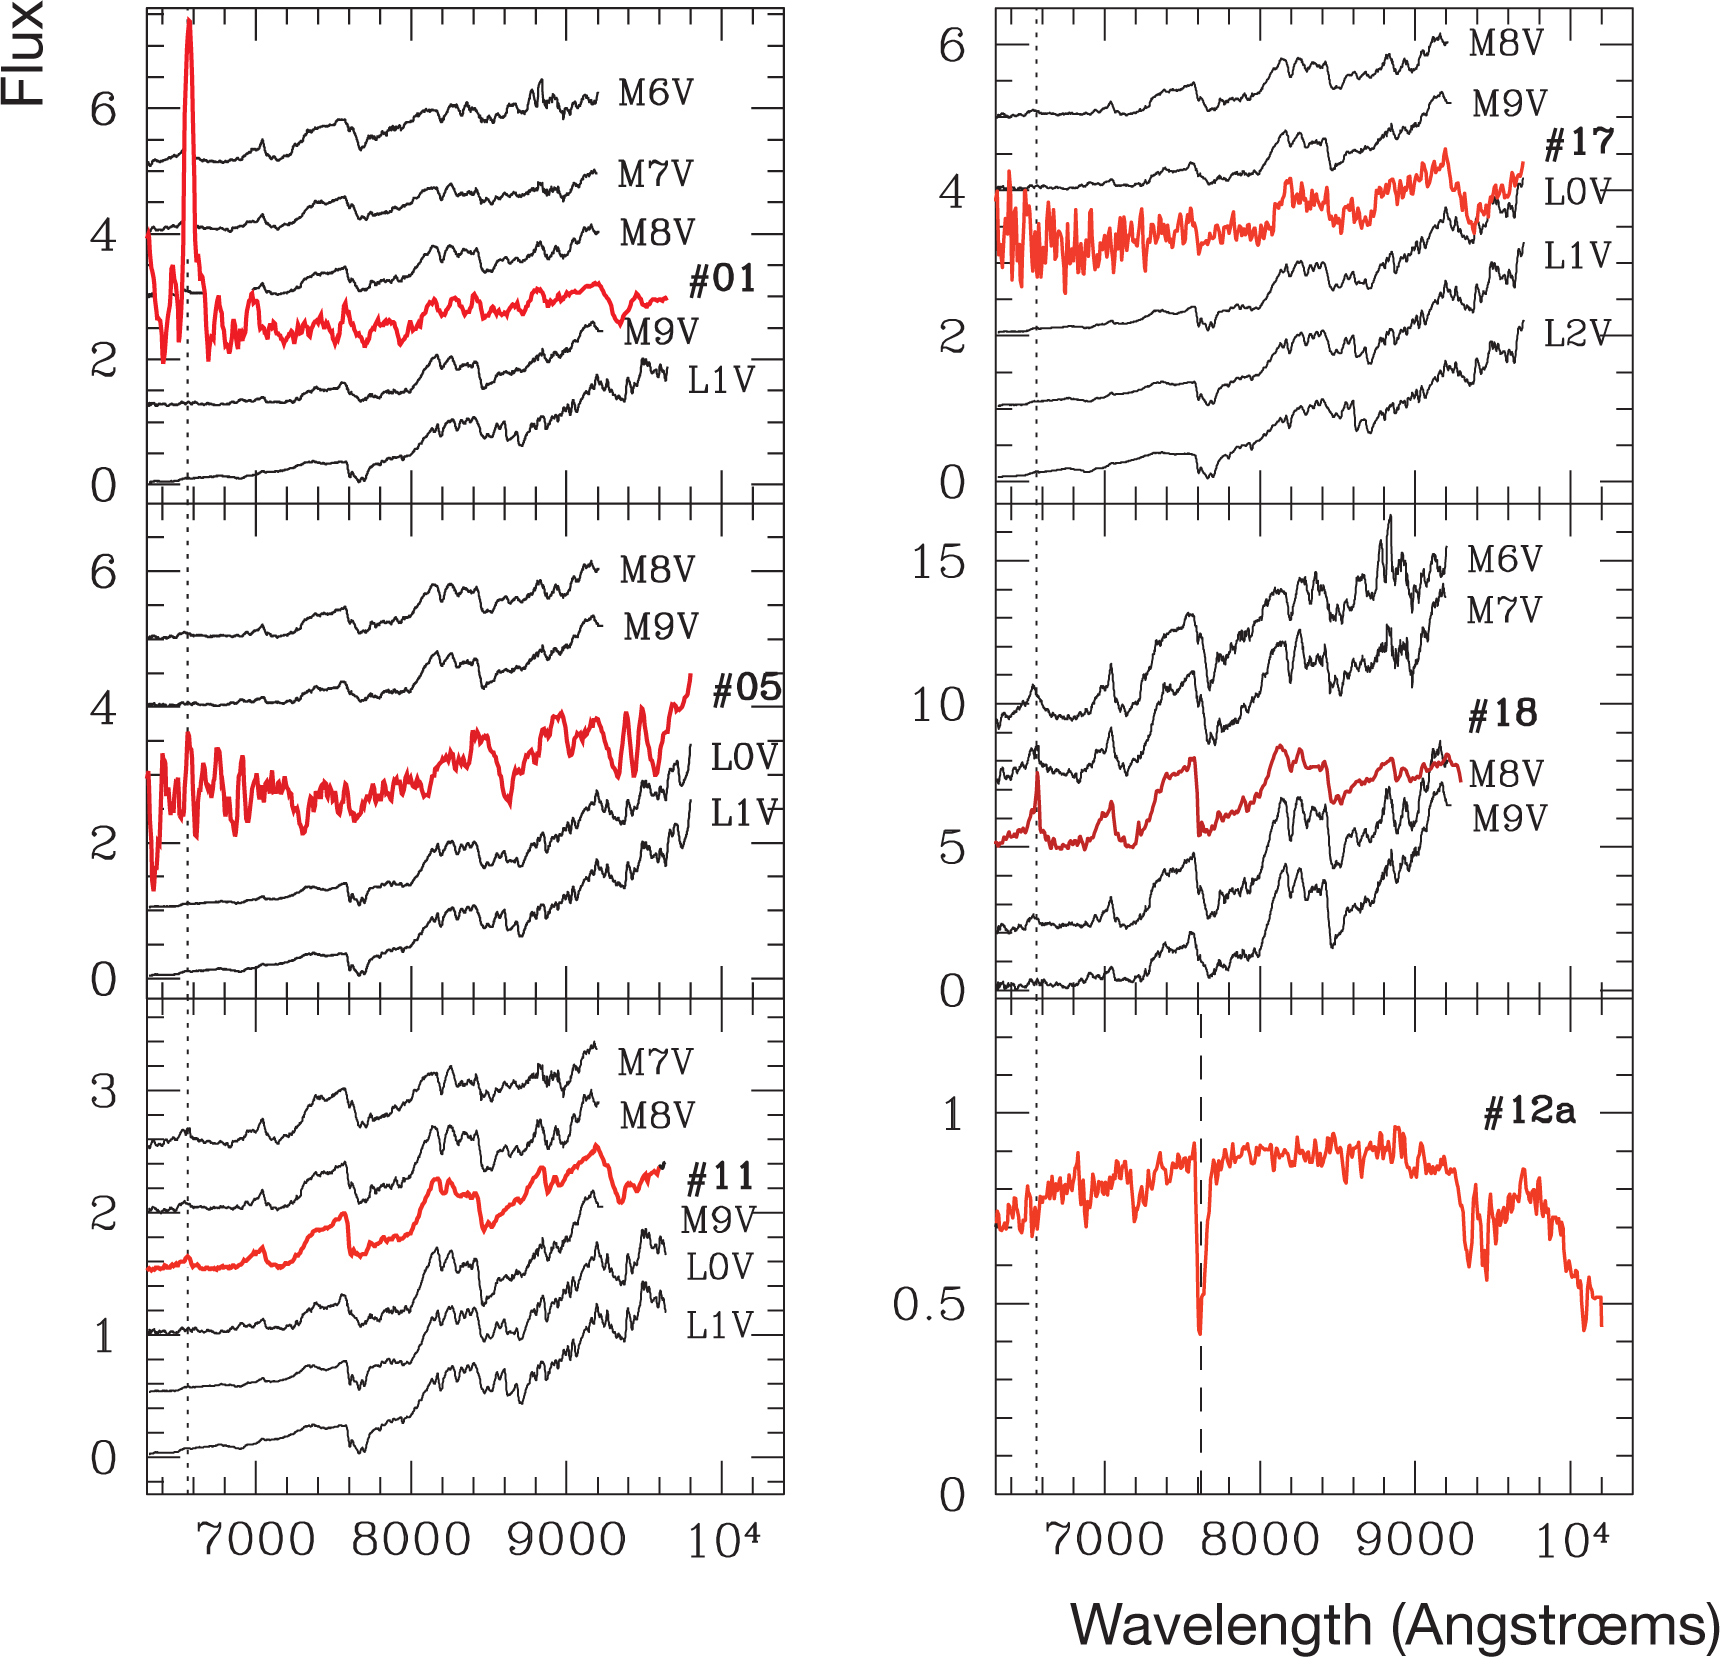

Spectra of the candidate 'Planemos'

Two new studies, based on observations made with ESO's telescopes, show that objects only a few times more massive than Jupiter are born with discs of dust and gas, the raw material for planet making. This suggests that miniature versions of the solar system may circle objects that are some 100 times less massive than our Sun. Optical spectra of the six planetary mass object candidates, along with those of comparison objects. The dotted lines mark the location of H_ while the dashed line corresponds to a telluric absorption feature.

Credit: ESO